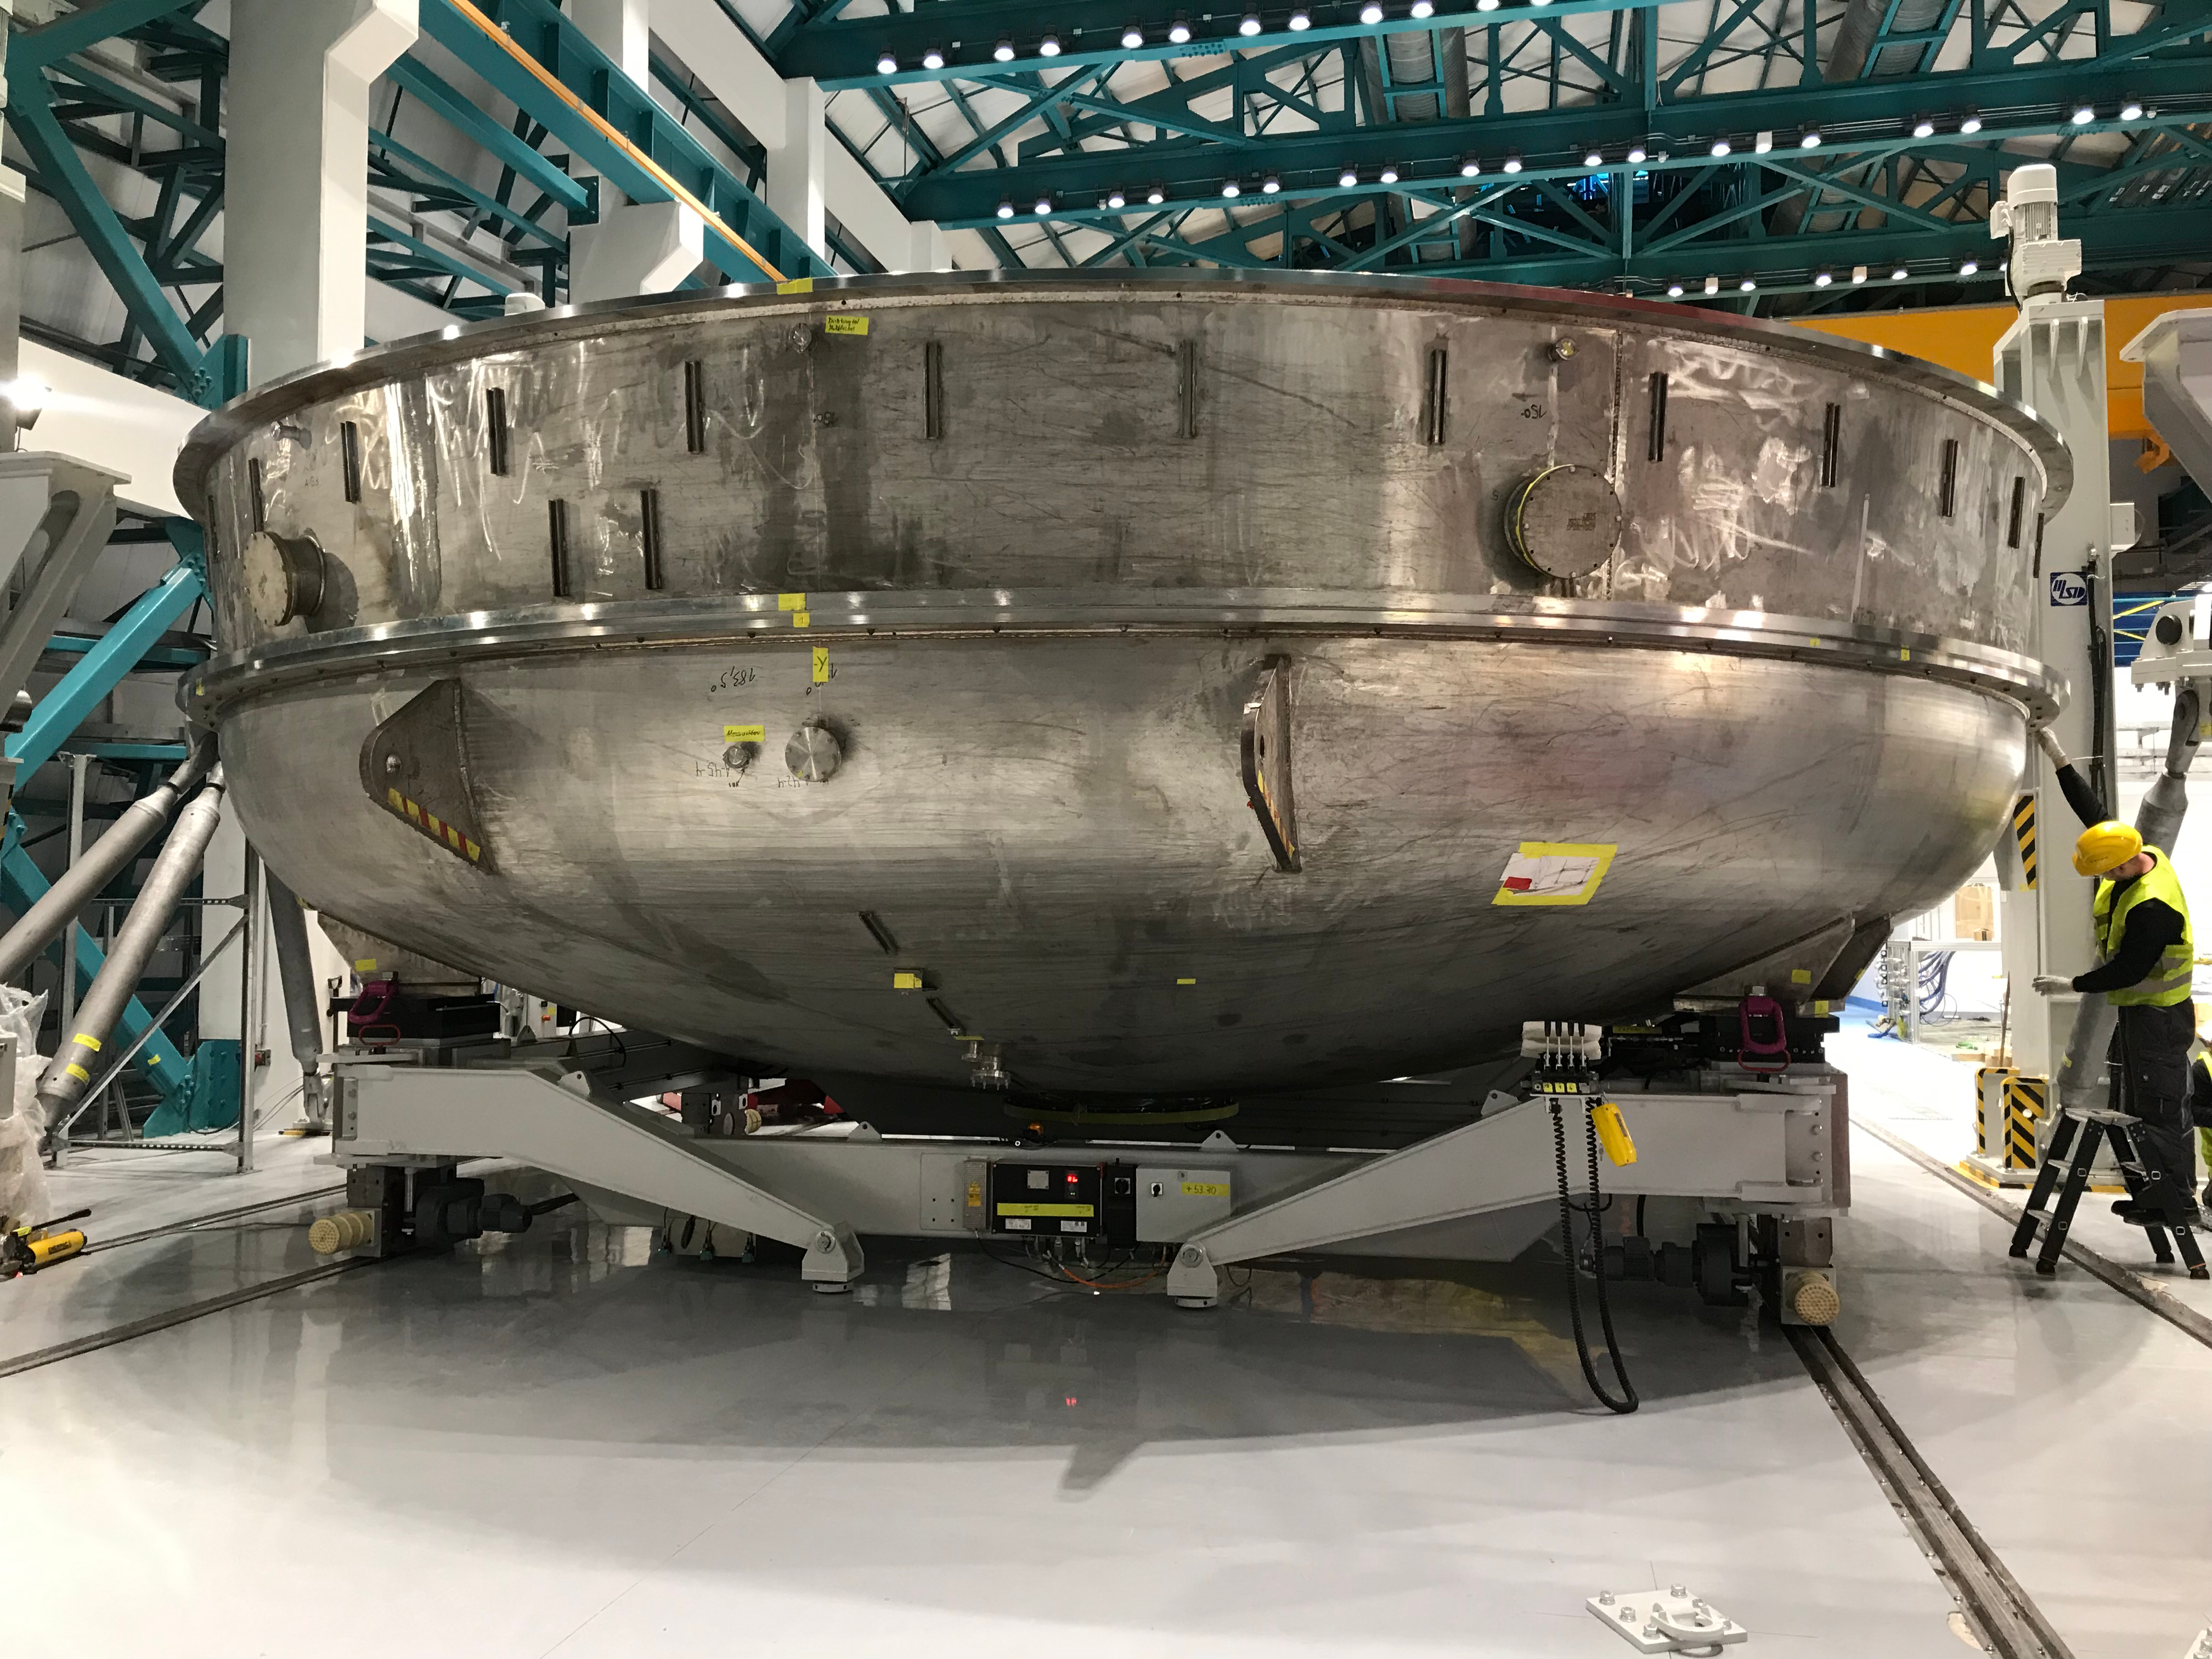

Coating Plant Assembly on Summit

A crew from Von Ardenne, the LSST Coating Chamber vendor, is currently onsite at the LSST summit facility building, performing work on the Coating Chamber, which arrived at the summit in November 2018. According to Tomislav Vucina, LSST Coatings Engineer, "The LSST Coating Chamber will be the largest, most modern, and most powerful mirror coating mechanism used by any telescope in the world." The Coating Chamber, which was constructed in Germany, is now beginning a six-month program of “assembly, integration, and commissioning,” which refers to installation of all components of the Coating Plant, and the testing necessary to ensure that everything works the way it’s supposed to. After final acceptance, and after both LSST mirrors arrive, the Coating Plant will be used to coat the Primary/Tertiary Mirror (M1M3) with aluminum, and the Secondary Mirror (M2) with silver.

Credit: Rubin Observatory/NSF/AURA